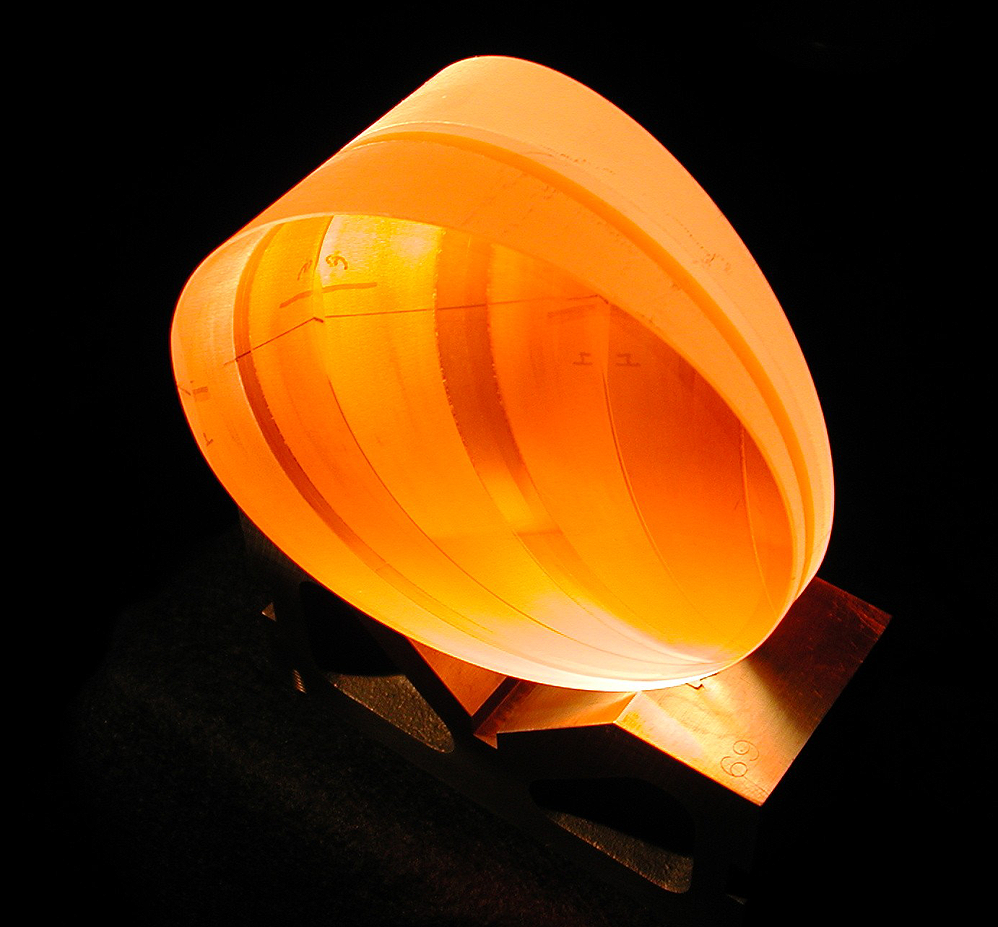

VPH Grism for MARS

A Volume Phase Holographic (VPH) grism, combining a grating from Kaiser Optical Systems, Inc., with prism wedges from Janos Technology, Inc., assembled at NOAO by Al Camacho and Heidi Yarborough. This grism is used in the new Multi-Aperture Red Spectrometer (MARS, which is CryoCam resurrected). See the article in the NOAO September 2001 newsletter (PDF format only).

Credit: NOIRLab/NSF/AURA